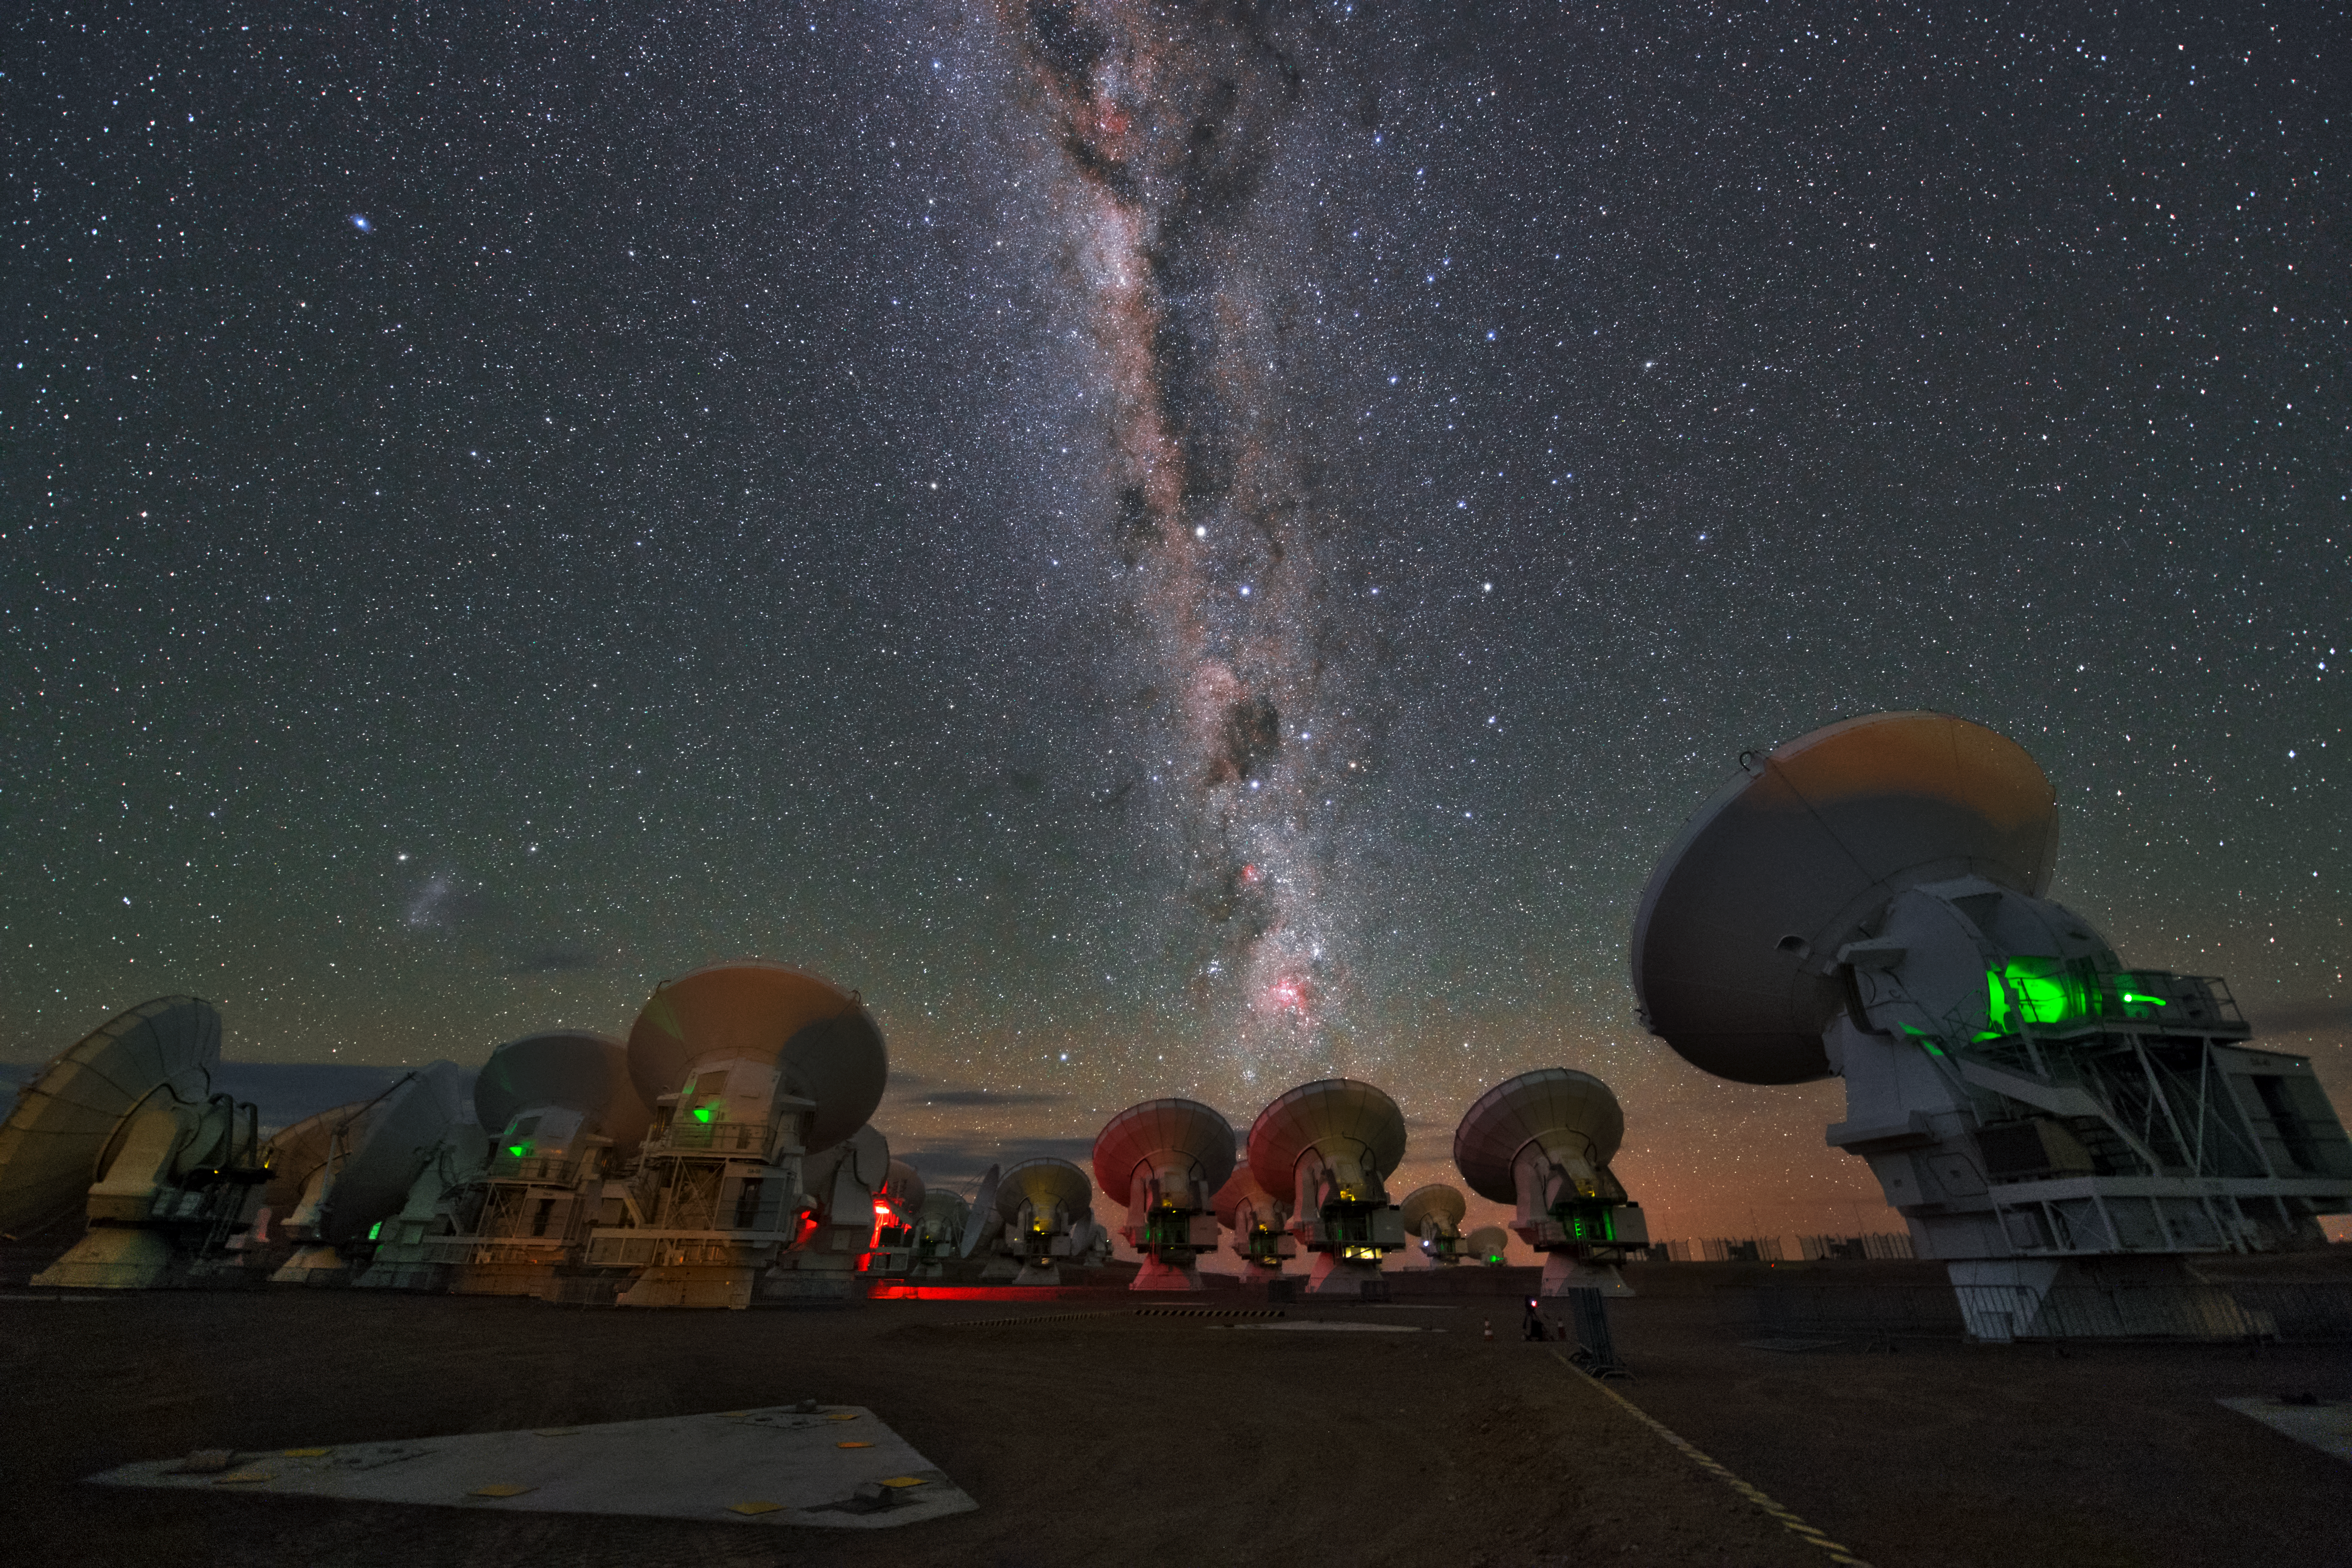

Milky Way over ALMA

This UHD image shows several ALMA antennas at the Llano Chajnantor. Above them, the bright Milky Way is visible.

Credit: ESO/Y. Beletsky